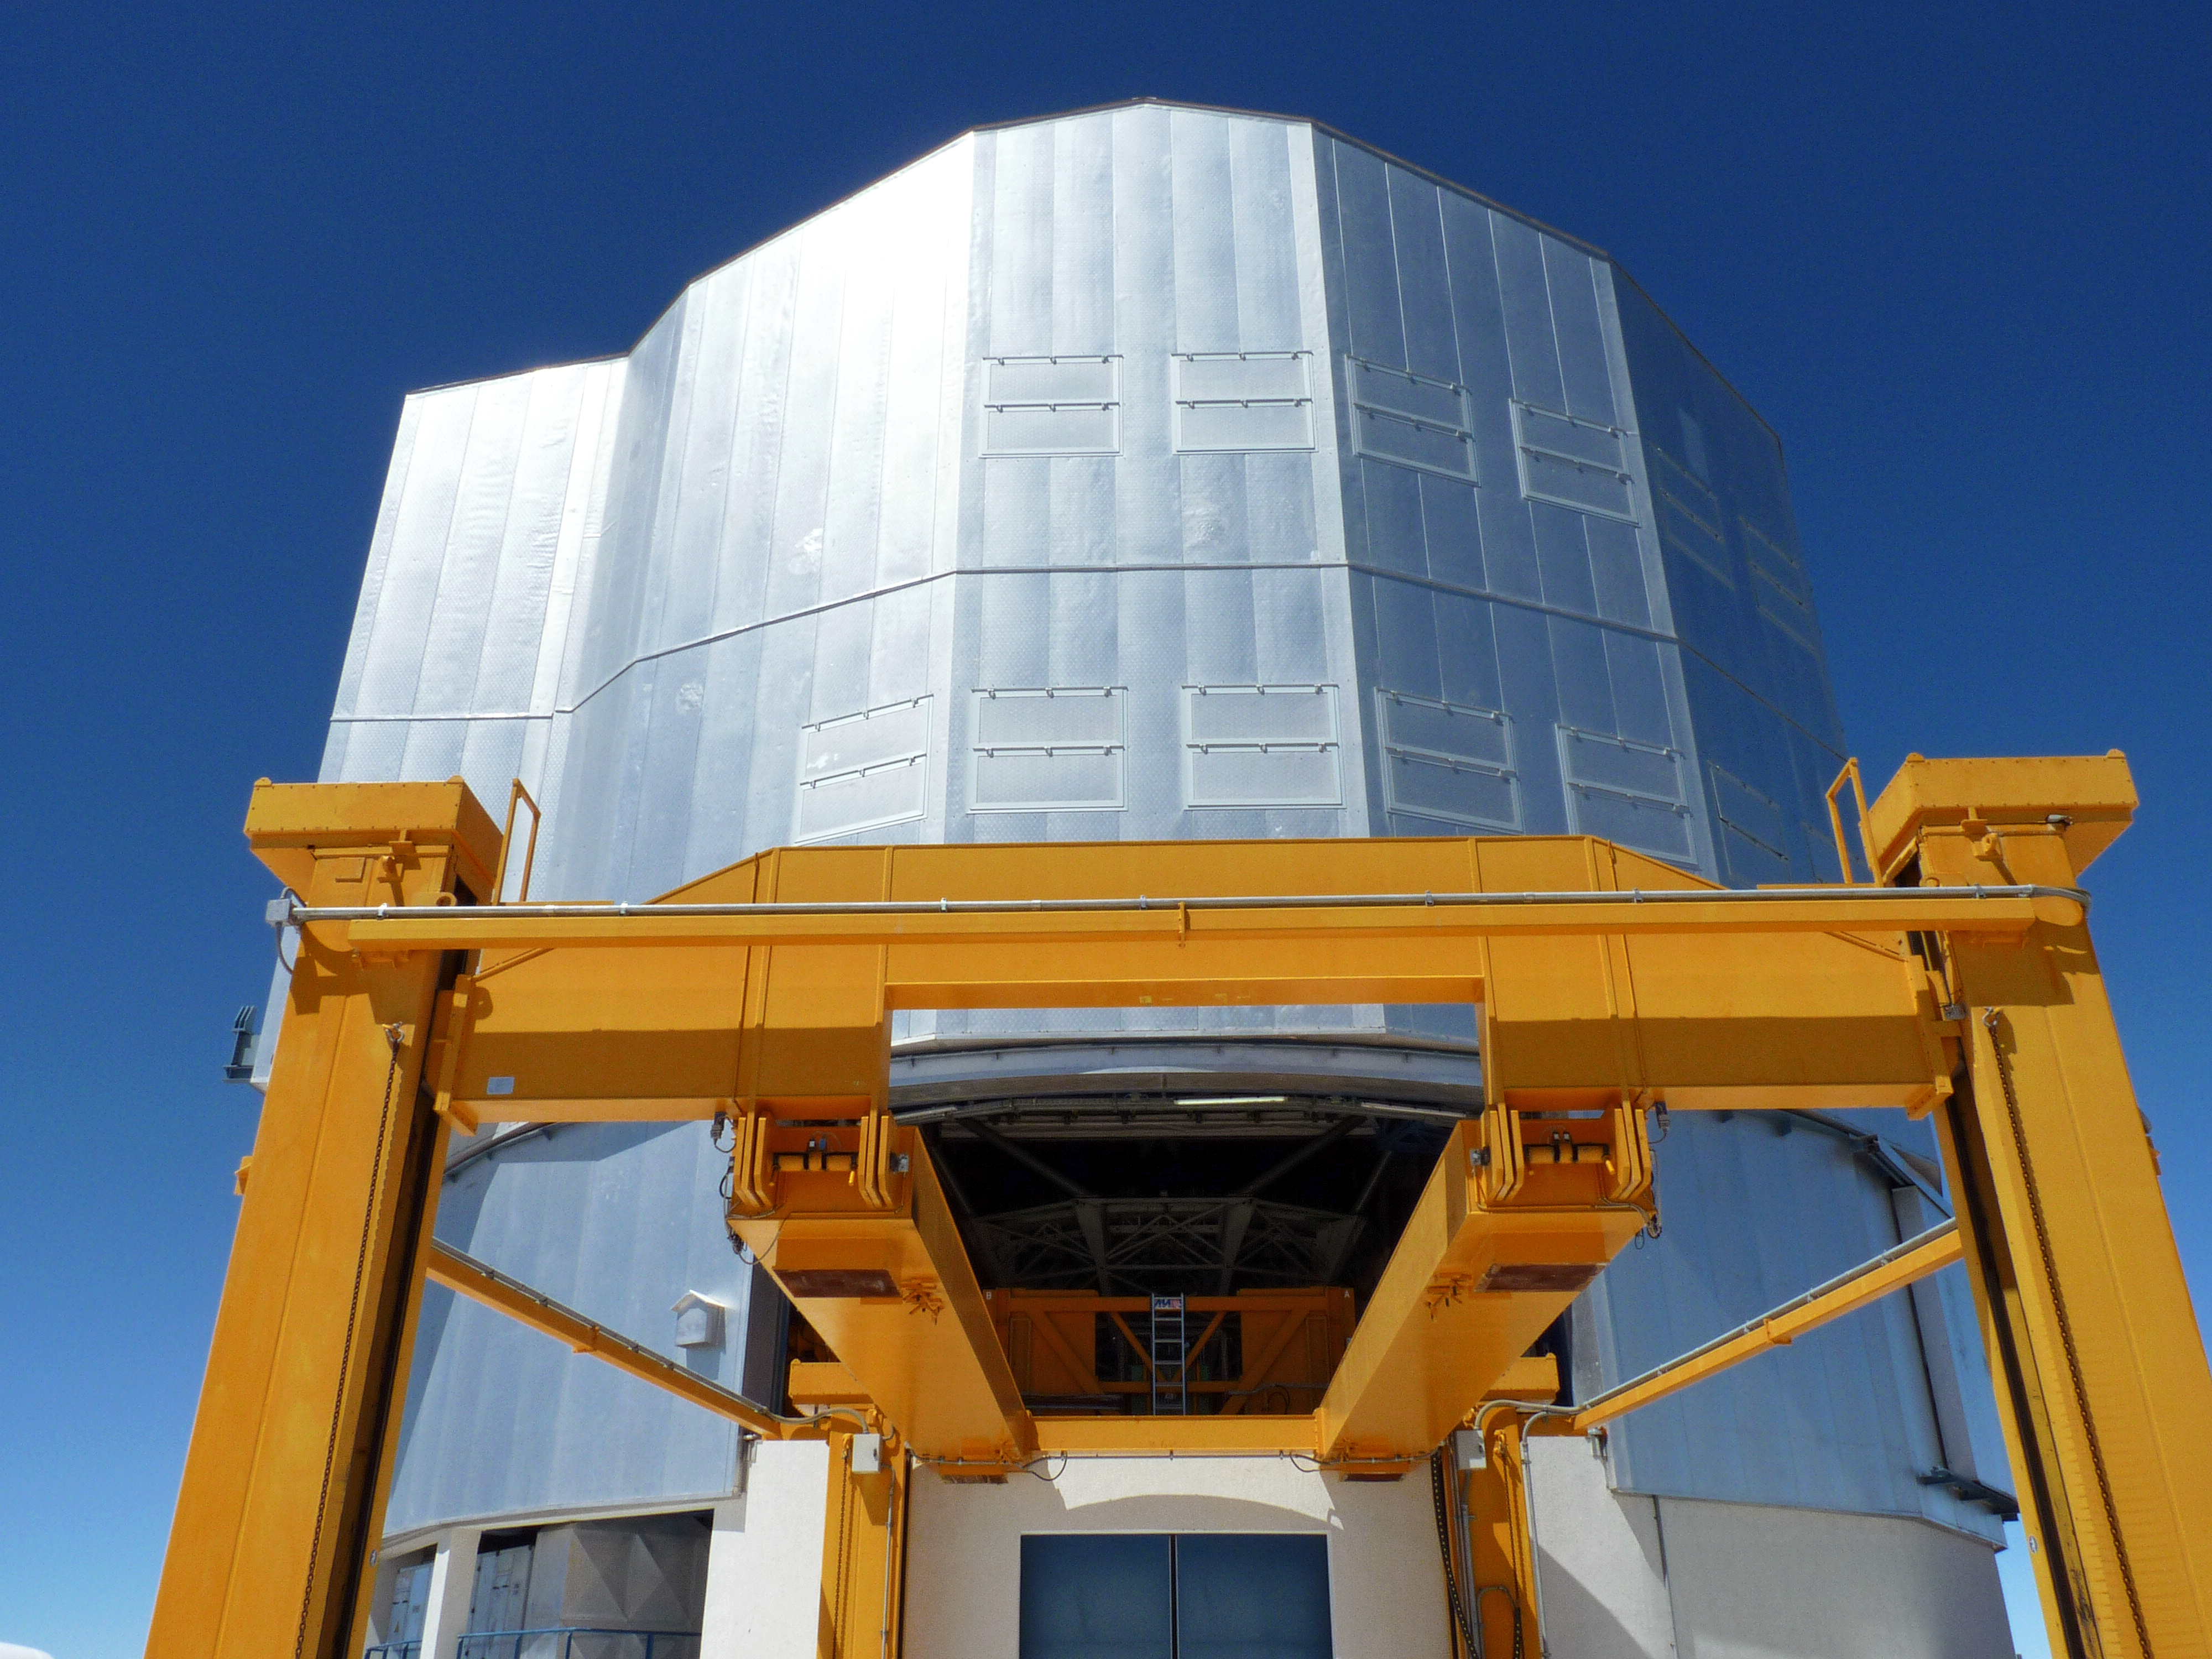

UT 1 recoated

The cell of the primary mirror (M1) is being reinstalled at the VLT's Antu telescope (Unit Telescope 1, or UT1) after a mirror recoating. The 45-tonne M1 cell is moved into the enclosure of the telescope with the yellow platform lift. This recoating of UT1 took place on 24 November 2010.

Credit: P. Zidar/ESO